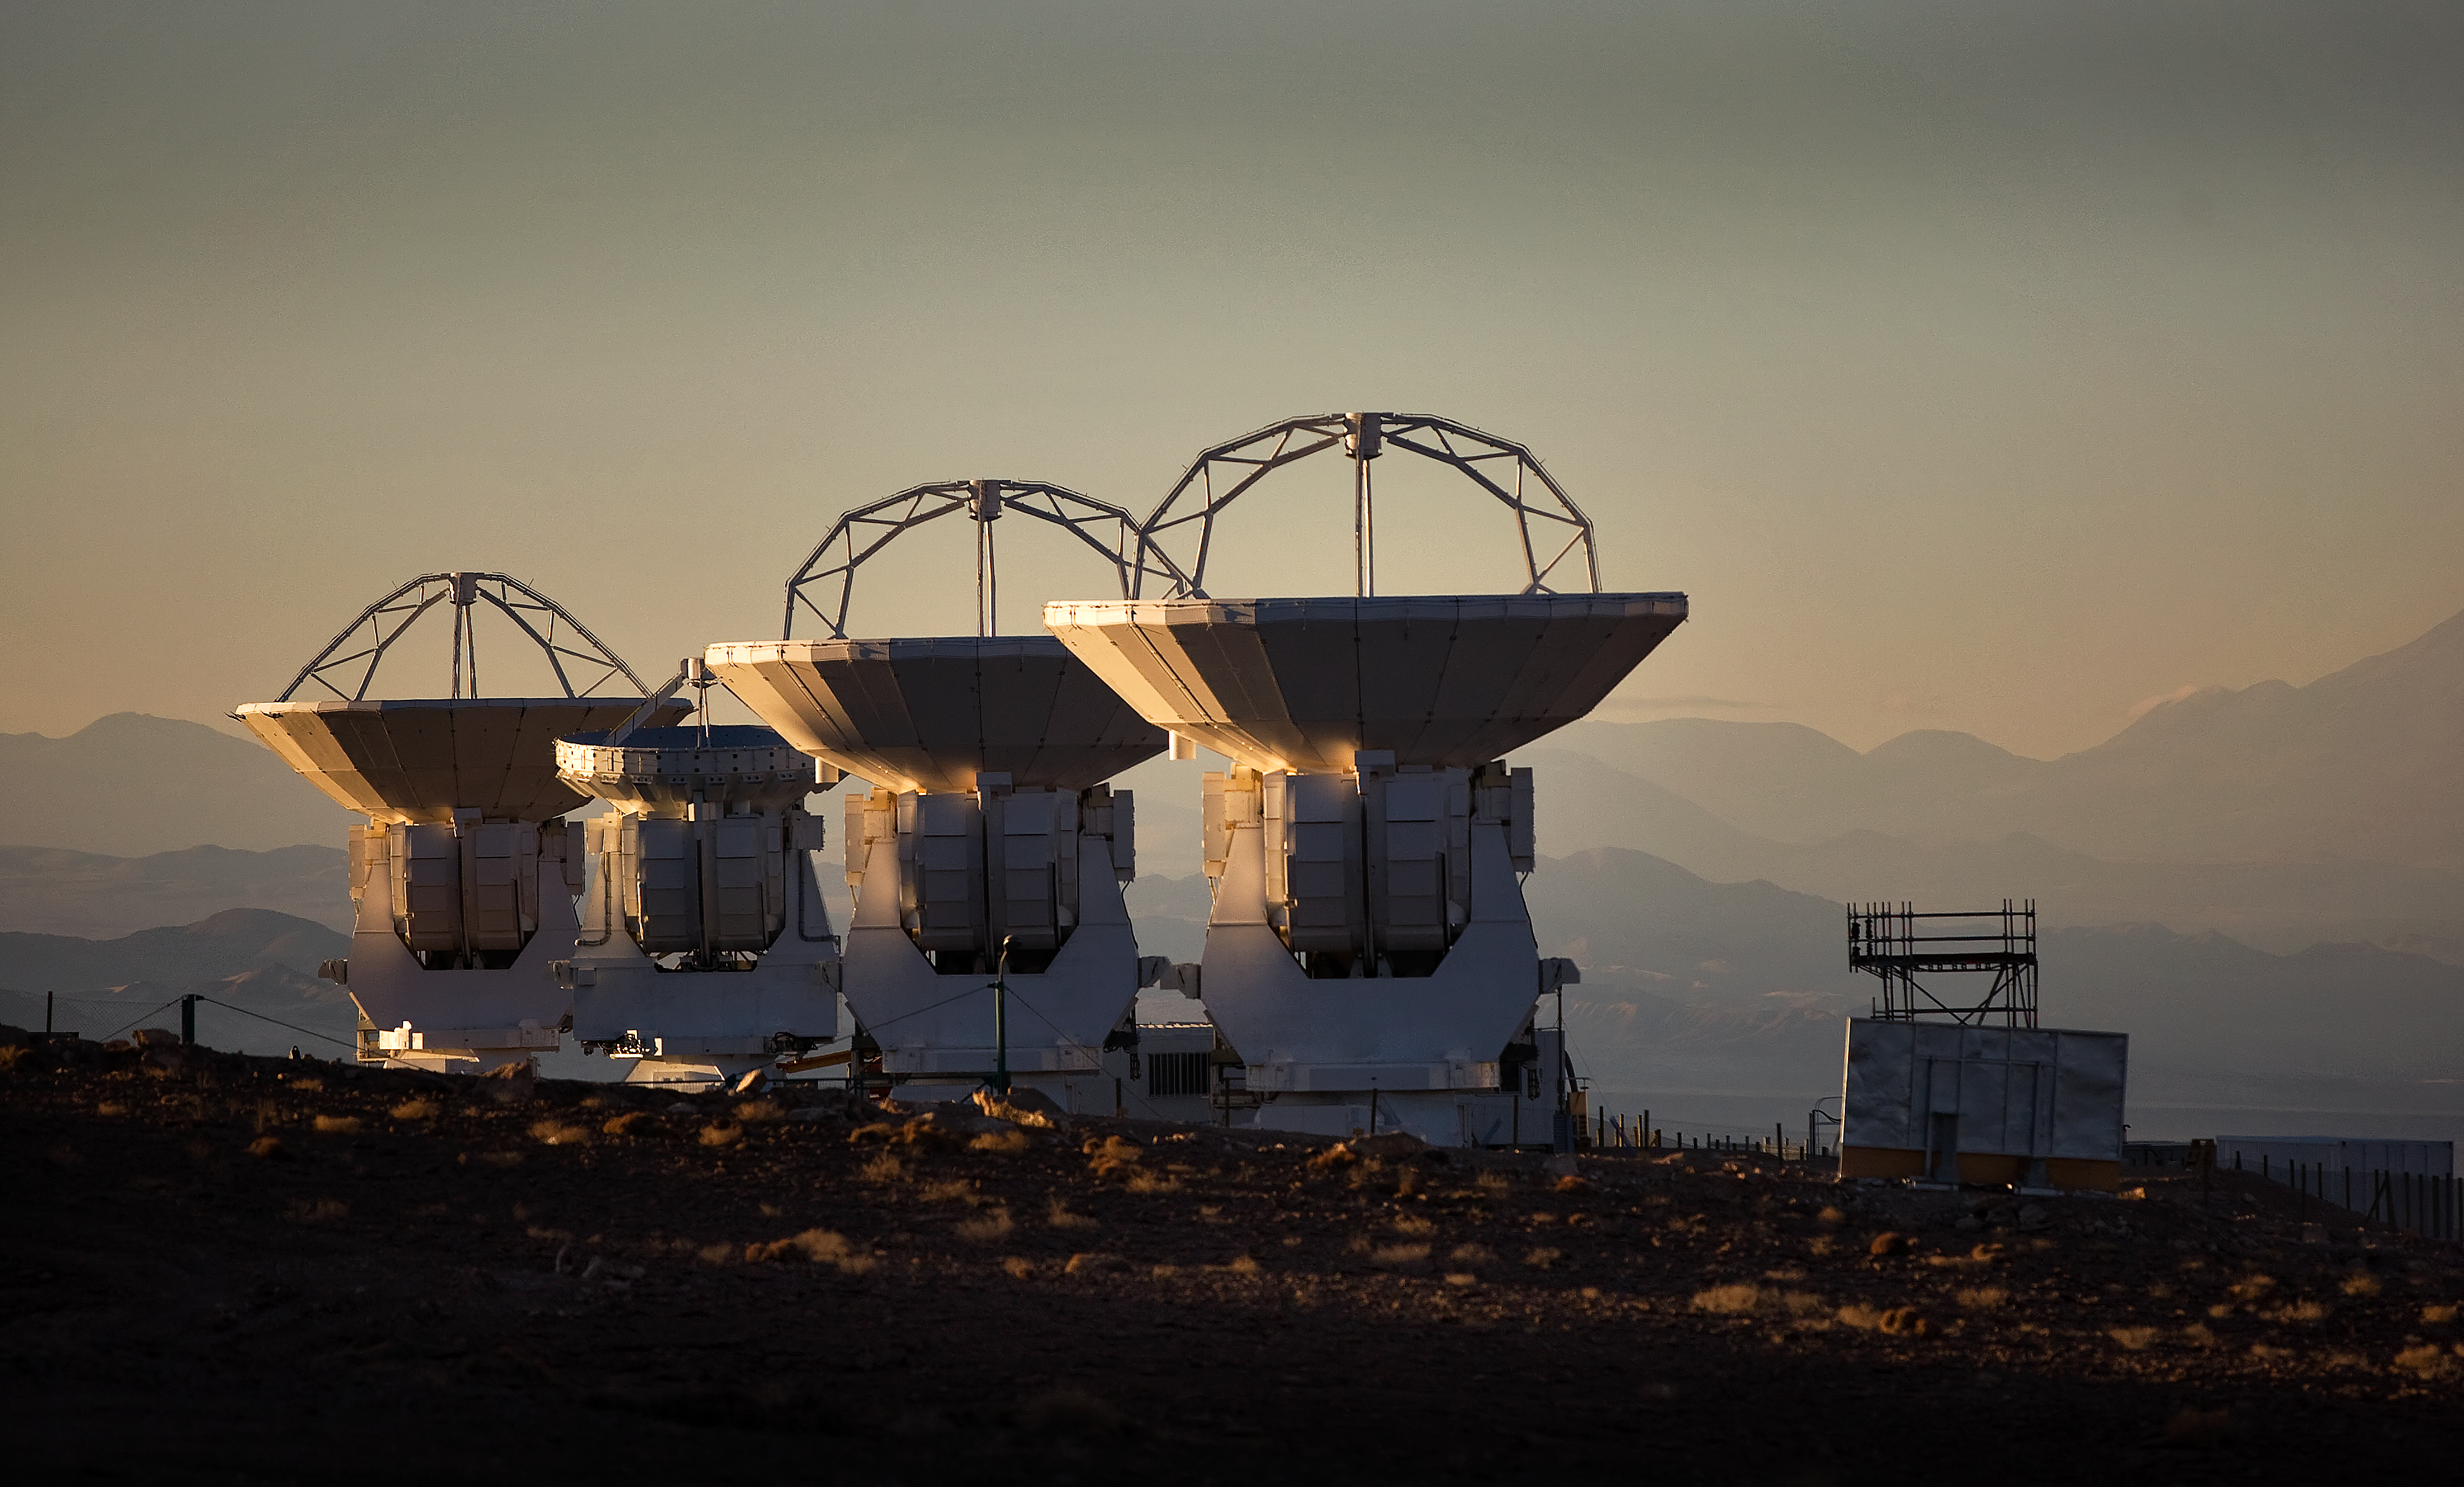

ALMA antennas at OSF

Four of the Atacama Large Millimeter/submillimeter Array (ALMA) antennas thrust to the sky at the Operation Support Facility in the Chilean Andes, 2900 m above sea level. ALMA is the largest ground-based astronomy project in existence, and will be comprised of a giant array of 12-m submillimetre quality antennas, with baselines of several kilometres. An additional, compact array of 7-m and 12-m antennas will complement the main array. Construction of ALMA started in 2003 and will be completed in 2012. The ALMA project is an international collaboration between Europe, East Asia and North America in cooperation with the Republic of Chile.

Credit: Iztok Bončina/ALMA (ESO/NAOJ/NRAO)